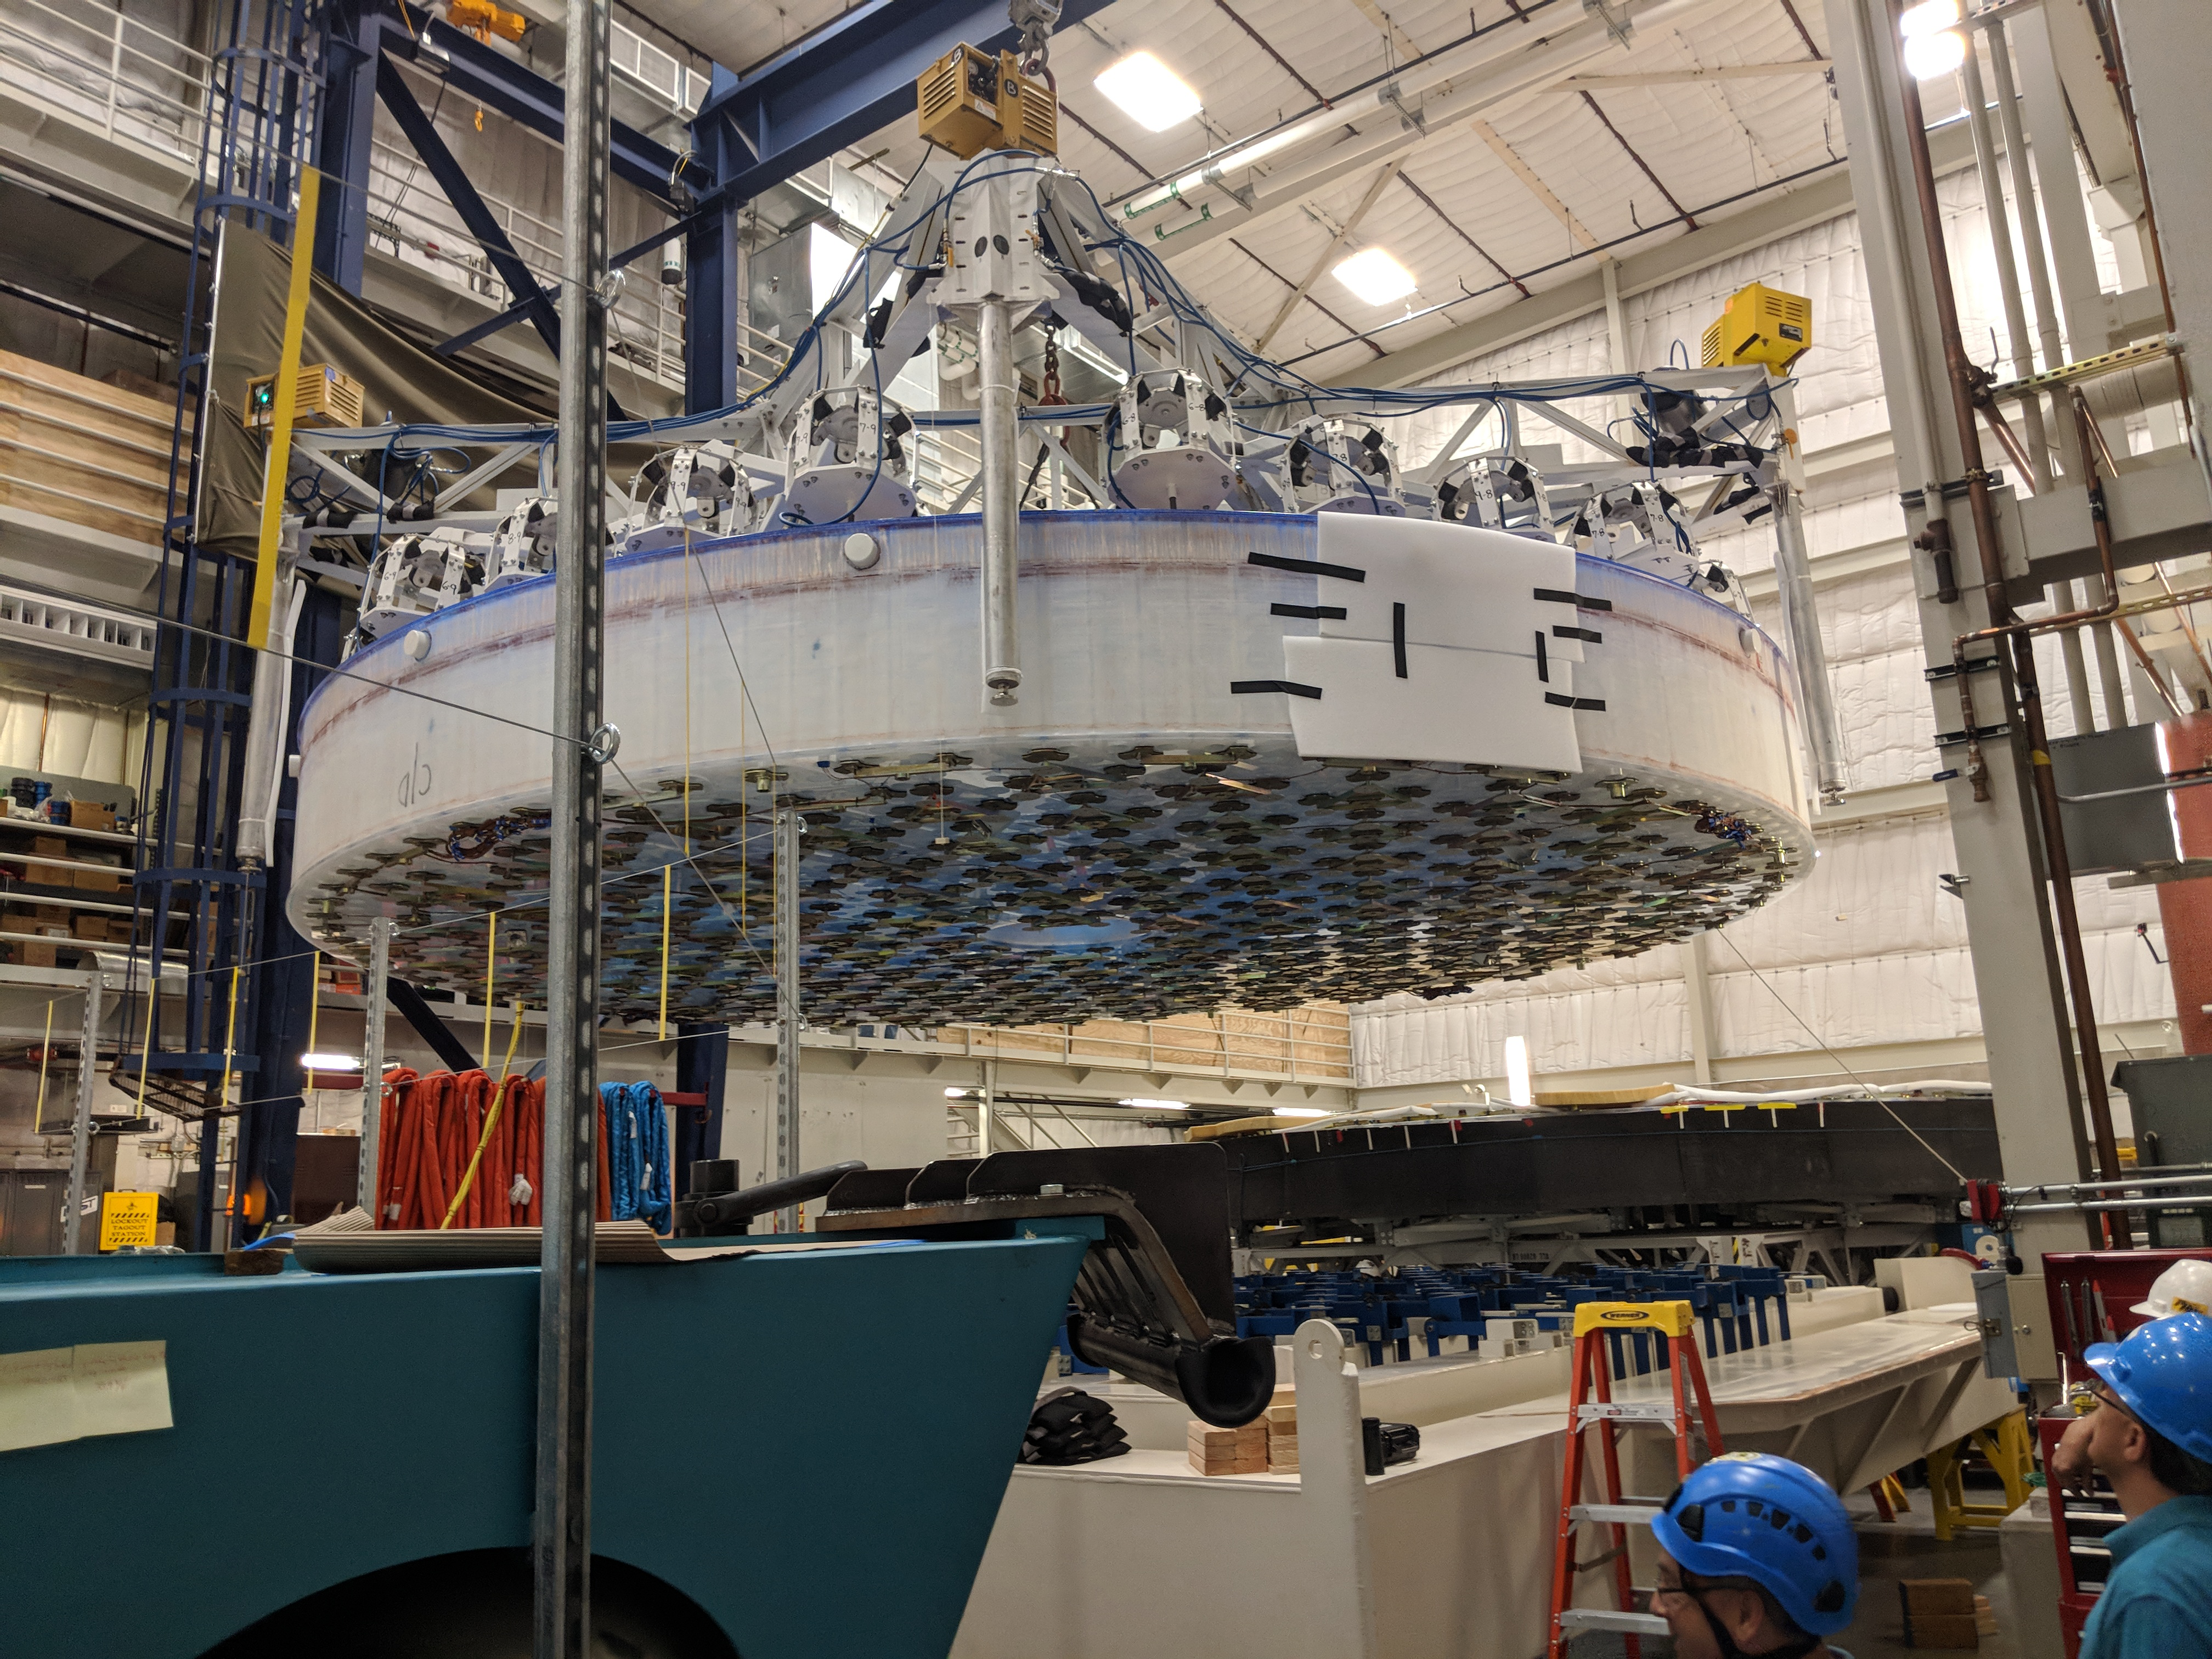

M1M3 Lift at Mirror Lab

On the morning of October 25th, at the Richard F. Caris Mirror Lab on the University of Arizona campus, the LSST Primary/Tertiary Mirror (M1M3) was successfully lifted out of its transport container and onto the M1M3 Cell. The mirror lift was performed with a special lifting fixture, outfitted with 54 vacuum pads, that was designed specifically to safely lift and lower the 37,000 lb (16,780 kg) glass monolith. The M1M3 Mirror was lifted onto the Cell, interfacing successfully with the 355 static supports (wire rope isolators), that hold it above the upper surface of the mirror cell.

Credit: Rubin Observatory/NSF/AURA